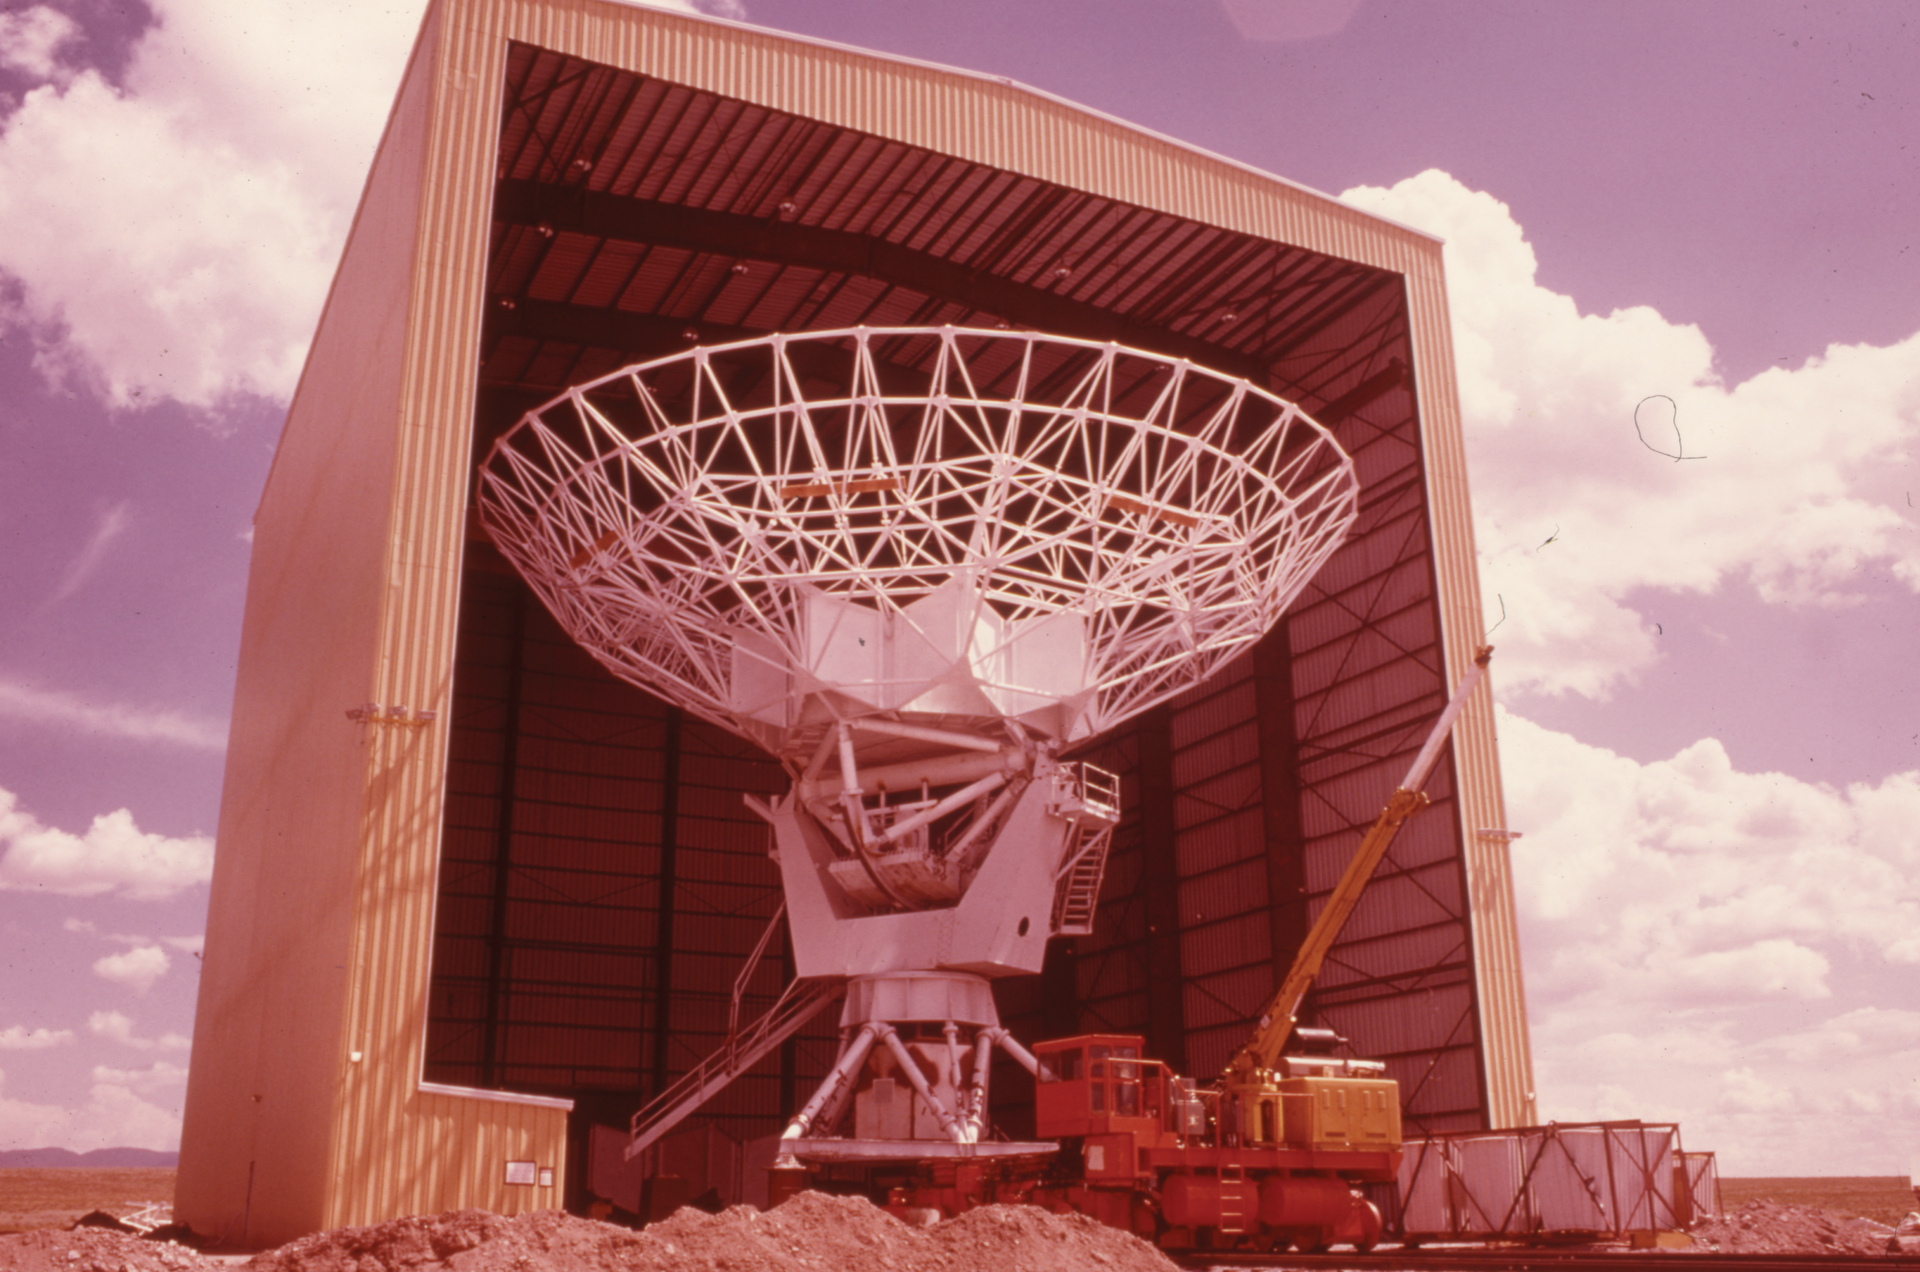

A VLA Antenna Without Its Surface

The Antenna Assembly Building got its name for being the birthplace of the antennas of the Very Large Array. In this photo from 1979, a VLA antenna Backup Structure has been placed on a yoke and base, but it has not yet received its 25-meter dish.

Credit: NRAO/AUI/NSF